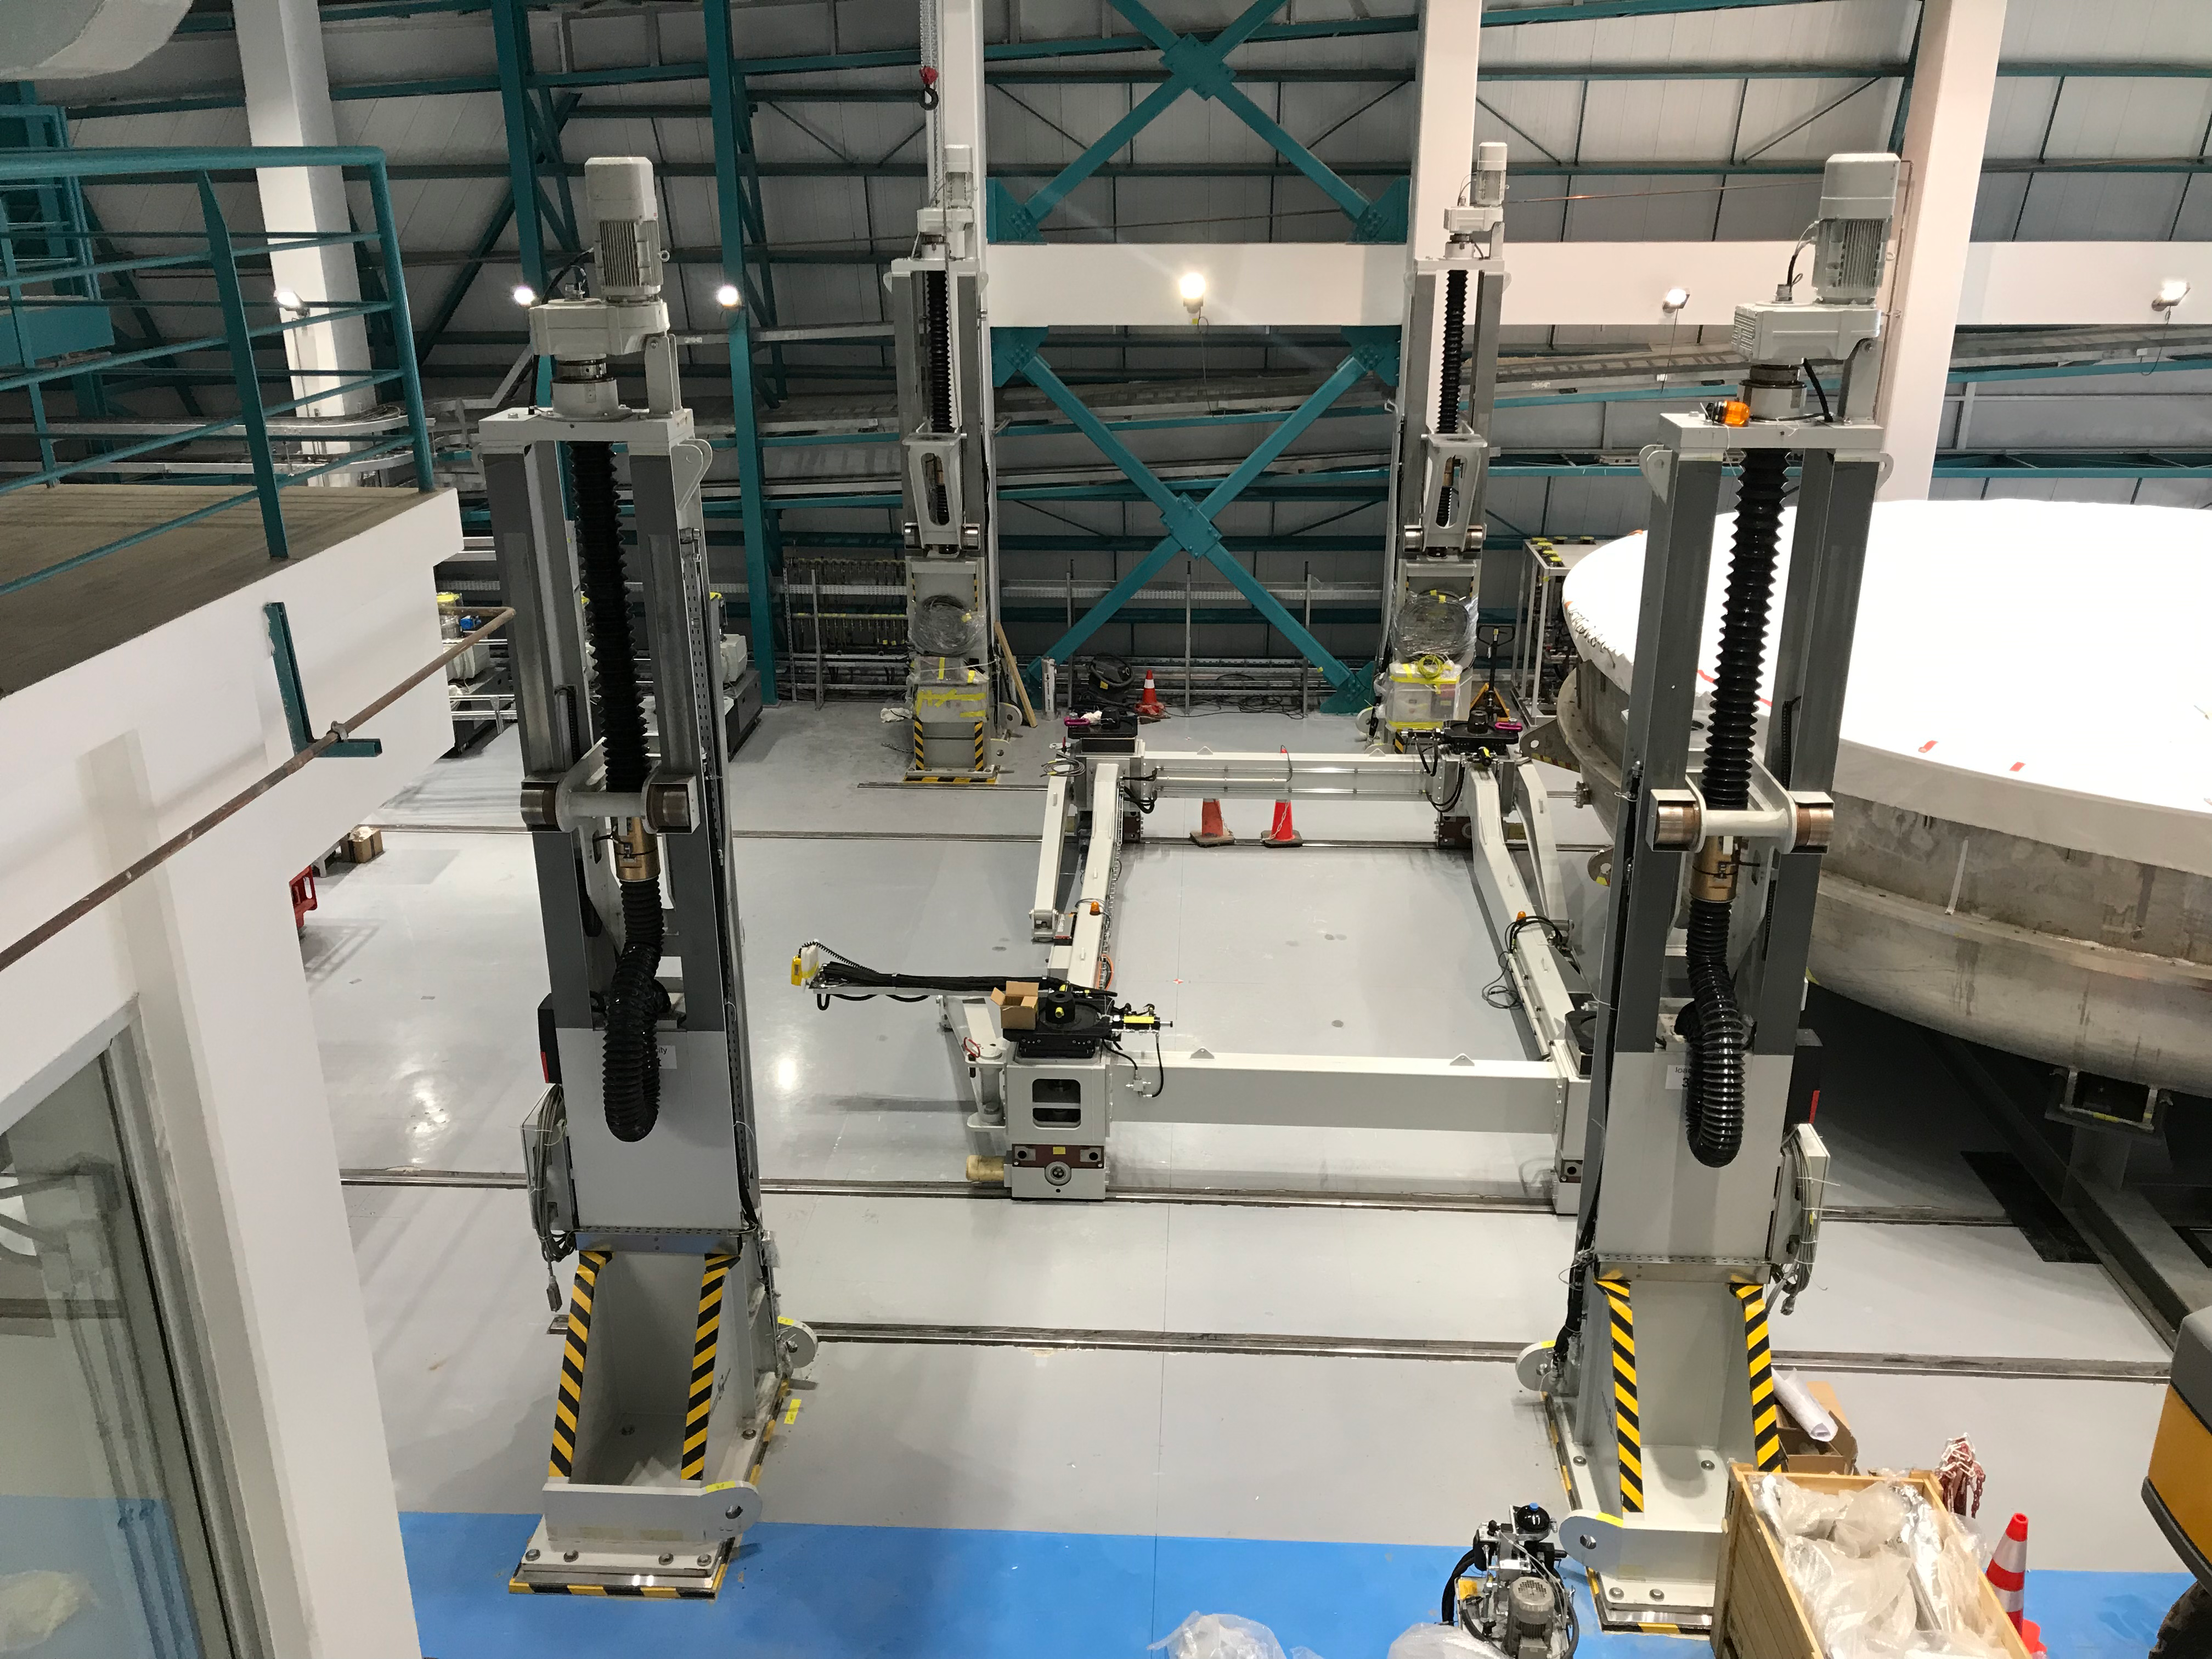

Coating Plant Assembly on Summit

A crew from Von Ardenne, the LSST Coating Chamber vendor, is currently onsite at the LSST summit facility building, performing work on the Coating Chamber, which arrived at the summit in November 2018. According to Tomislav Vucina, LSST Coatings Engineer, "The LSST Coating Chamber will be the largest, most modern, and most powerful mirror coating mechanism used by any telescope in the world." The Coating Chamber, which was constructed in Germany, is now beginning a six-month program of “assembly, integration, and commissioning,” which refers to installation of all components of the Coating Plant, and the testing necessary to ensure that everything works the way it’s supposed to. After final acceptance, and after both LSST mirrors arrive, the Coating Plant will be used to coat the Primary/Tertiary Mirror (M1M3) with aluminum, and the Secondary Mirror (M2) with silver.

Credit: Rubin Observatory/NSF/AURA